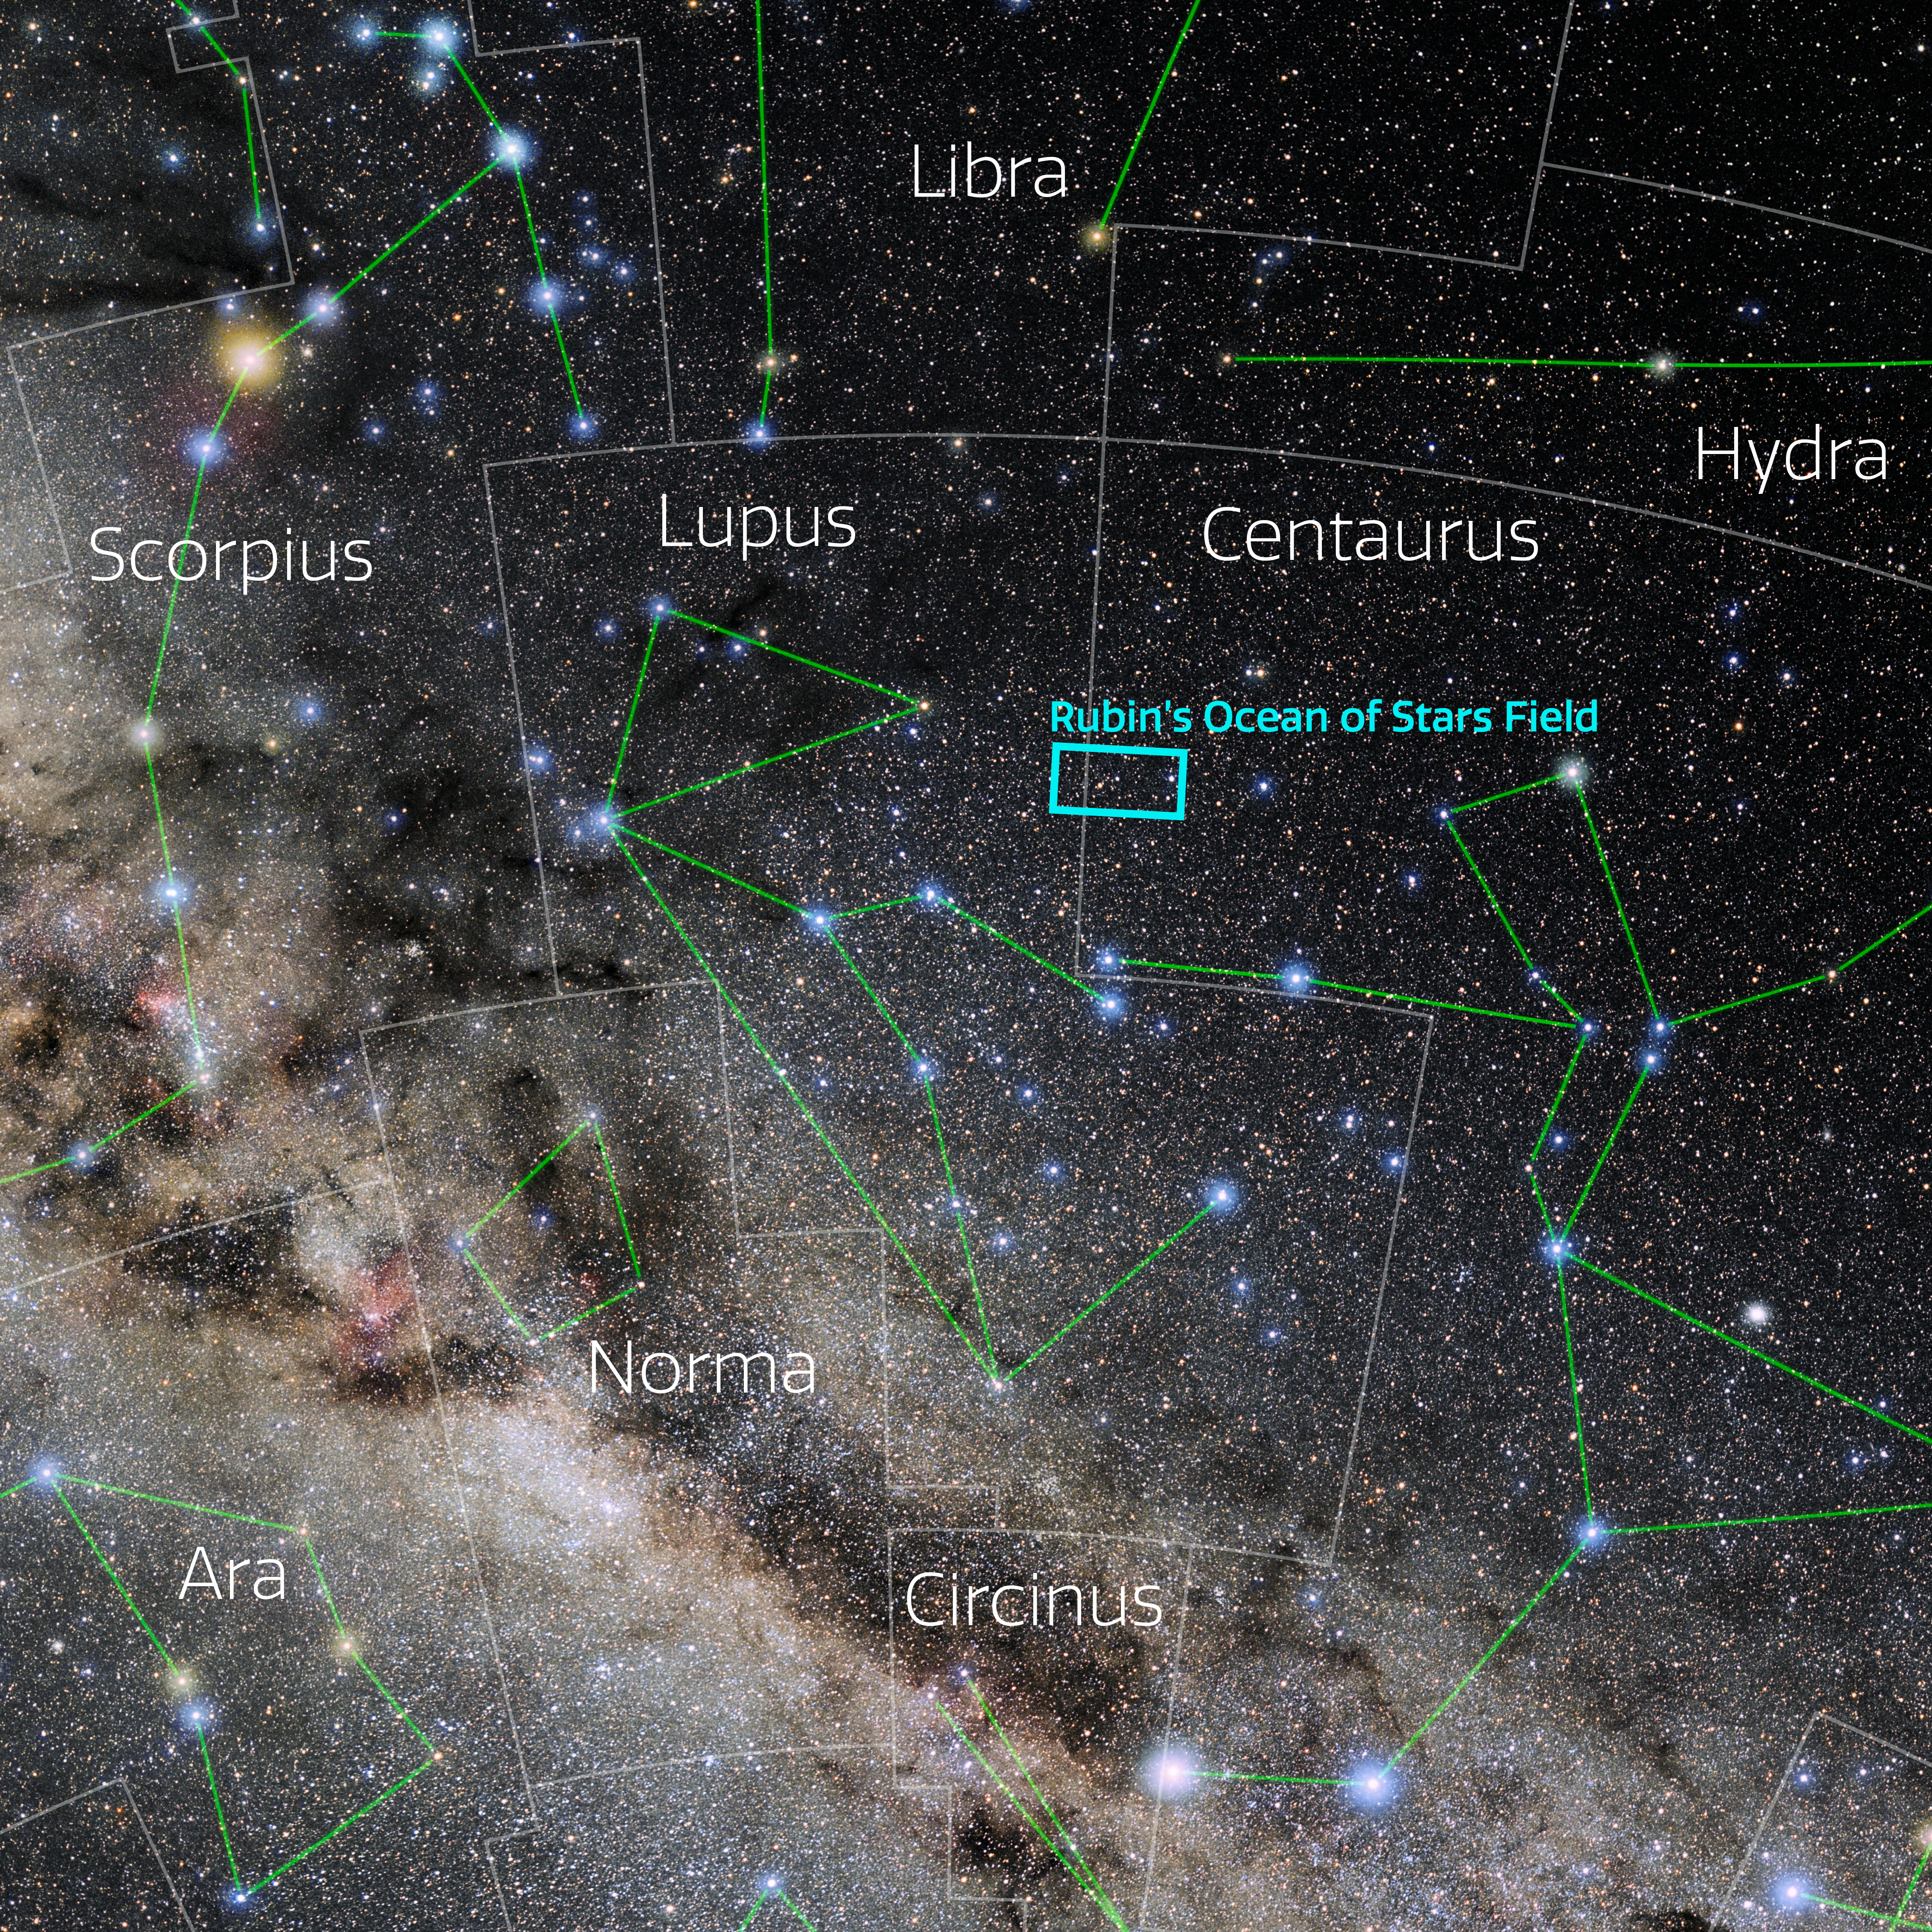

NSF–DOE Rubin’s Ocean of Stars field in the constellation Lupus

This map shows the location of NSF–DOE Rubin Observatory’s ‘Ocean of Stars’ image in the southern sky.

Credit: E. Slawik/NOIRLab/NSF/AURA/M. Zamani